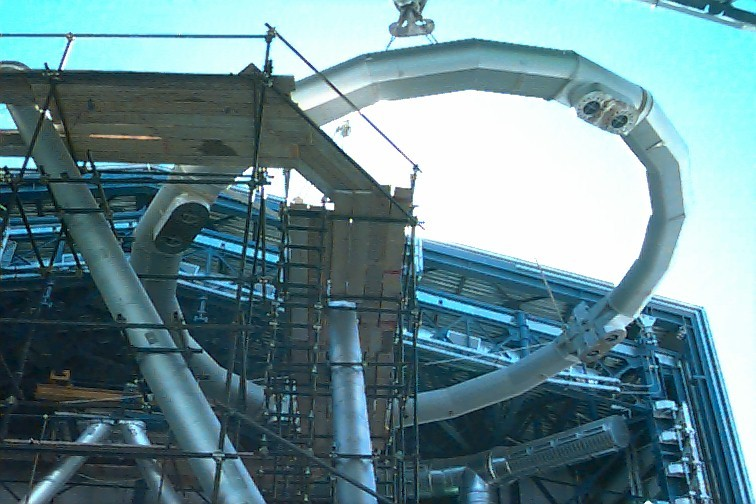

VLT UT-1 top ring

In this image the top ring is being lifted into the enclosure that protects VLT Unit Telescope no. 1. The points of attachment to the supporting Serrurier struts are clearly seen.

Credit: ESO